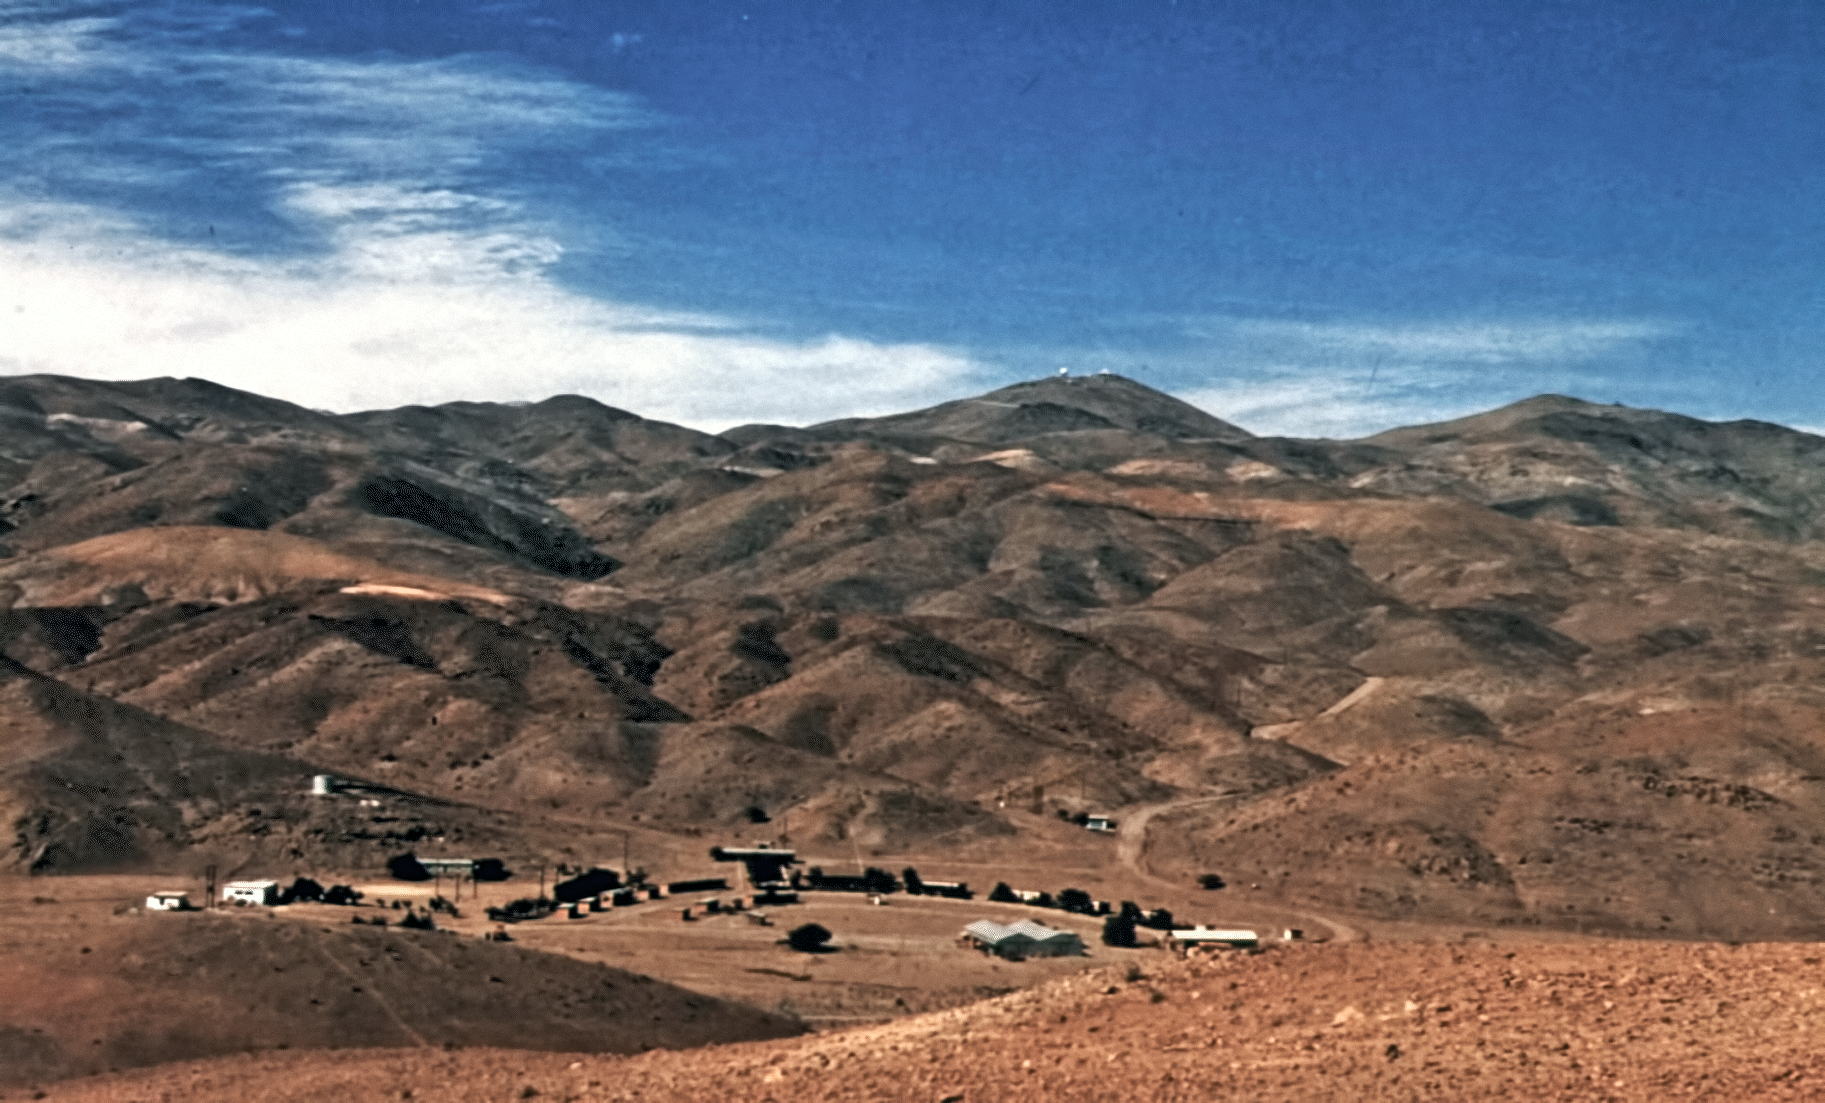

Camp Pelicano at La Silla

Camp Pelicano with access road up to the La Silla observatory seen in the background.

Credit: ESO/C.Sterken